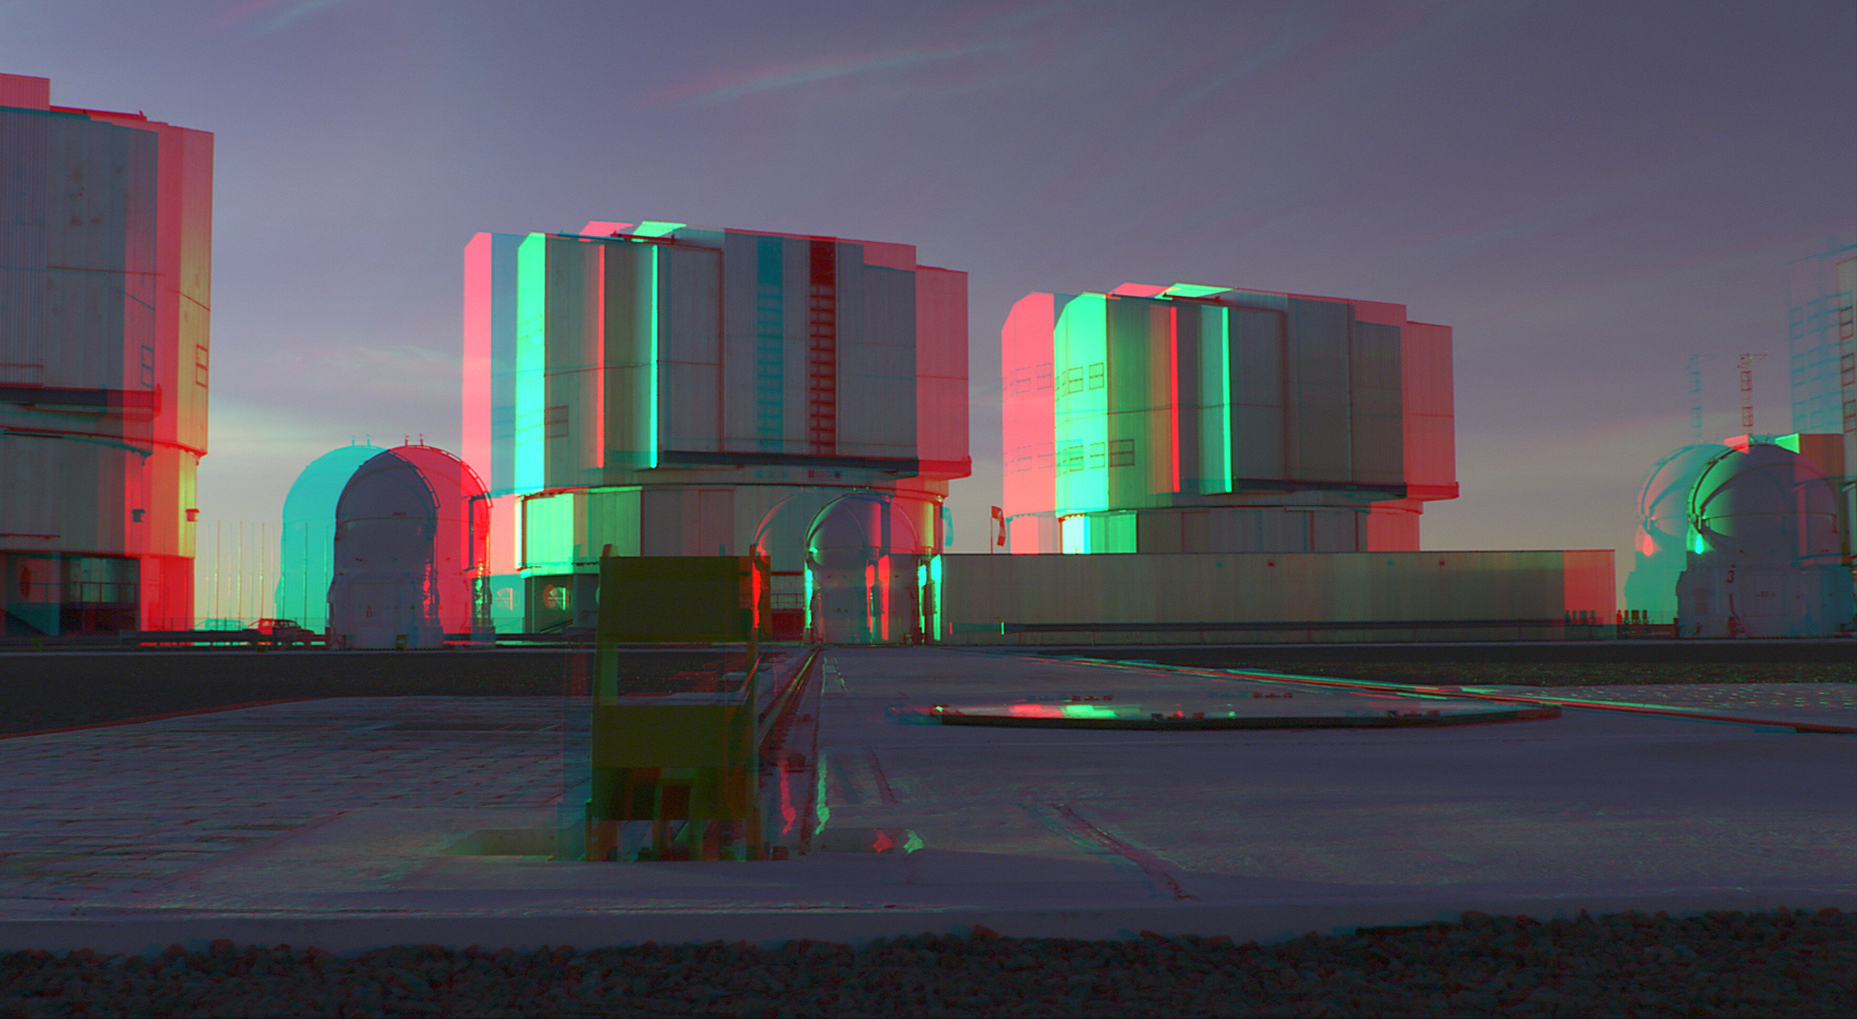

The giant domes of the VLT open as the sun sets - 3D

The giant domes of the VLT open as the sun sets.

Don’t forget to wear red-cyan glasses to enjoy the spectacular 3D effect!

This is a picture taken for the movie "The Eye". Read more about the movie on this link.

Credit: parallax raumprojektion/ESO